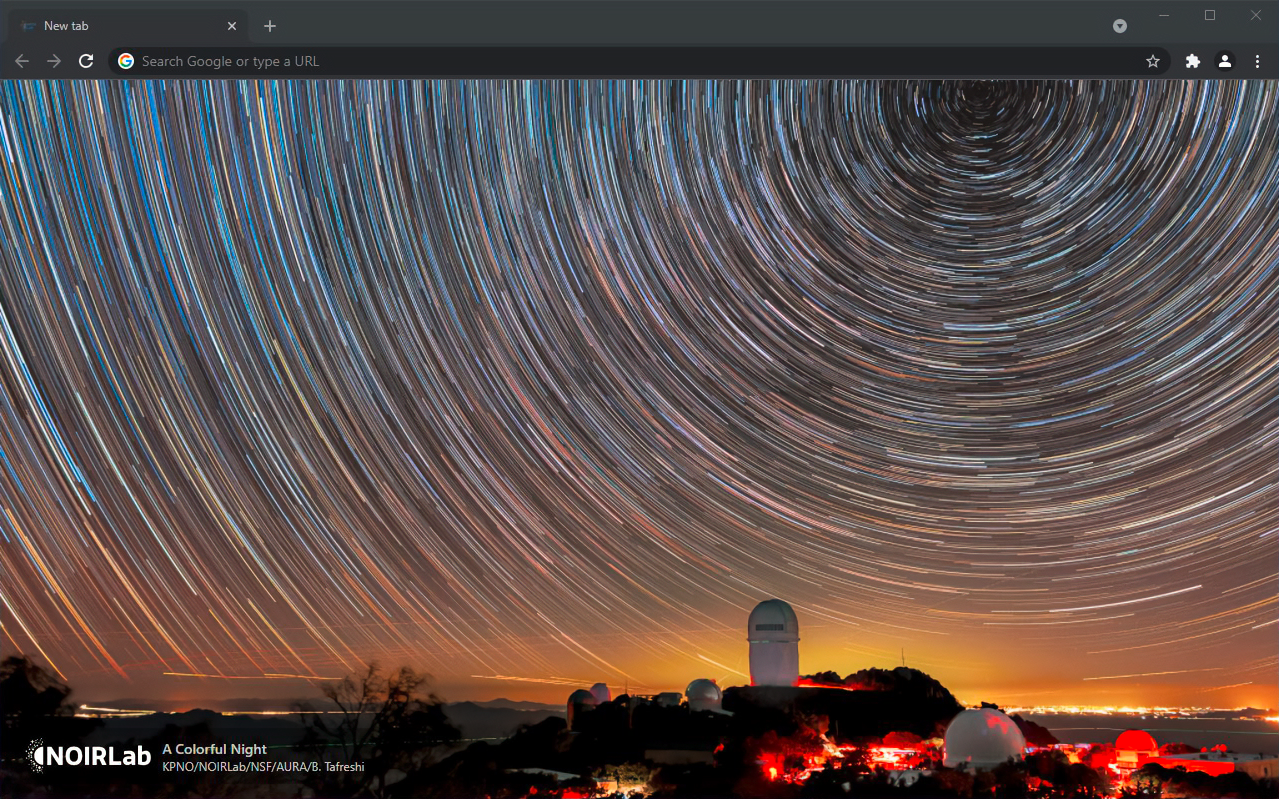

‘A Colorful Night’ Image Displayed in Chrome Browser

One of the Top 100 images from NSF NOIRLab is displayed in a Google Chrome browser window using a Chrome extension developed by NOIRLab. The image shows star trails over Kitt Peak National Observatory, a Program of NOIRLab.

Credit: KPNO/NOIRLab/NSF/AURA/B. Tafreshi